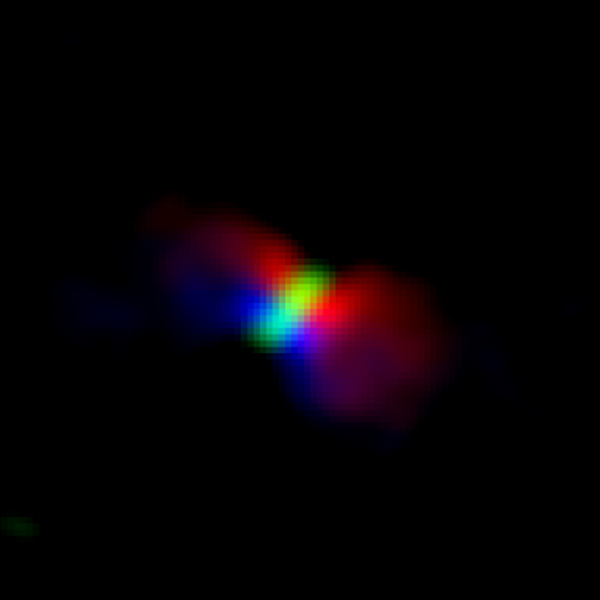

The rotation of the outflow from Orion KL

The rotation of the outflow from Orion KL Source I imaged with ALMA. The color shows the motion of the gas; red shows gas moving away from us, whereas blue shows gas moving toward us. The disk is shown in green.

Credit: ALMA (ESO/NAOJ/NRAO), Hirota et al